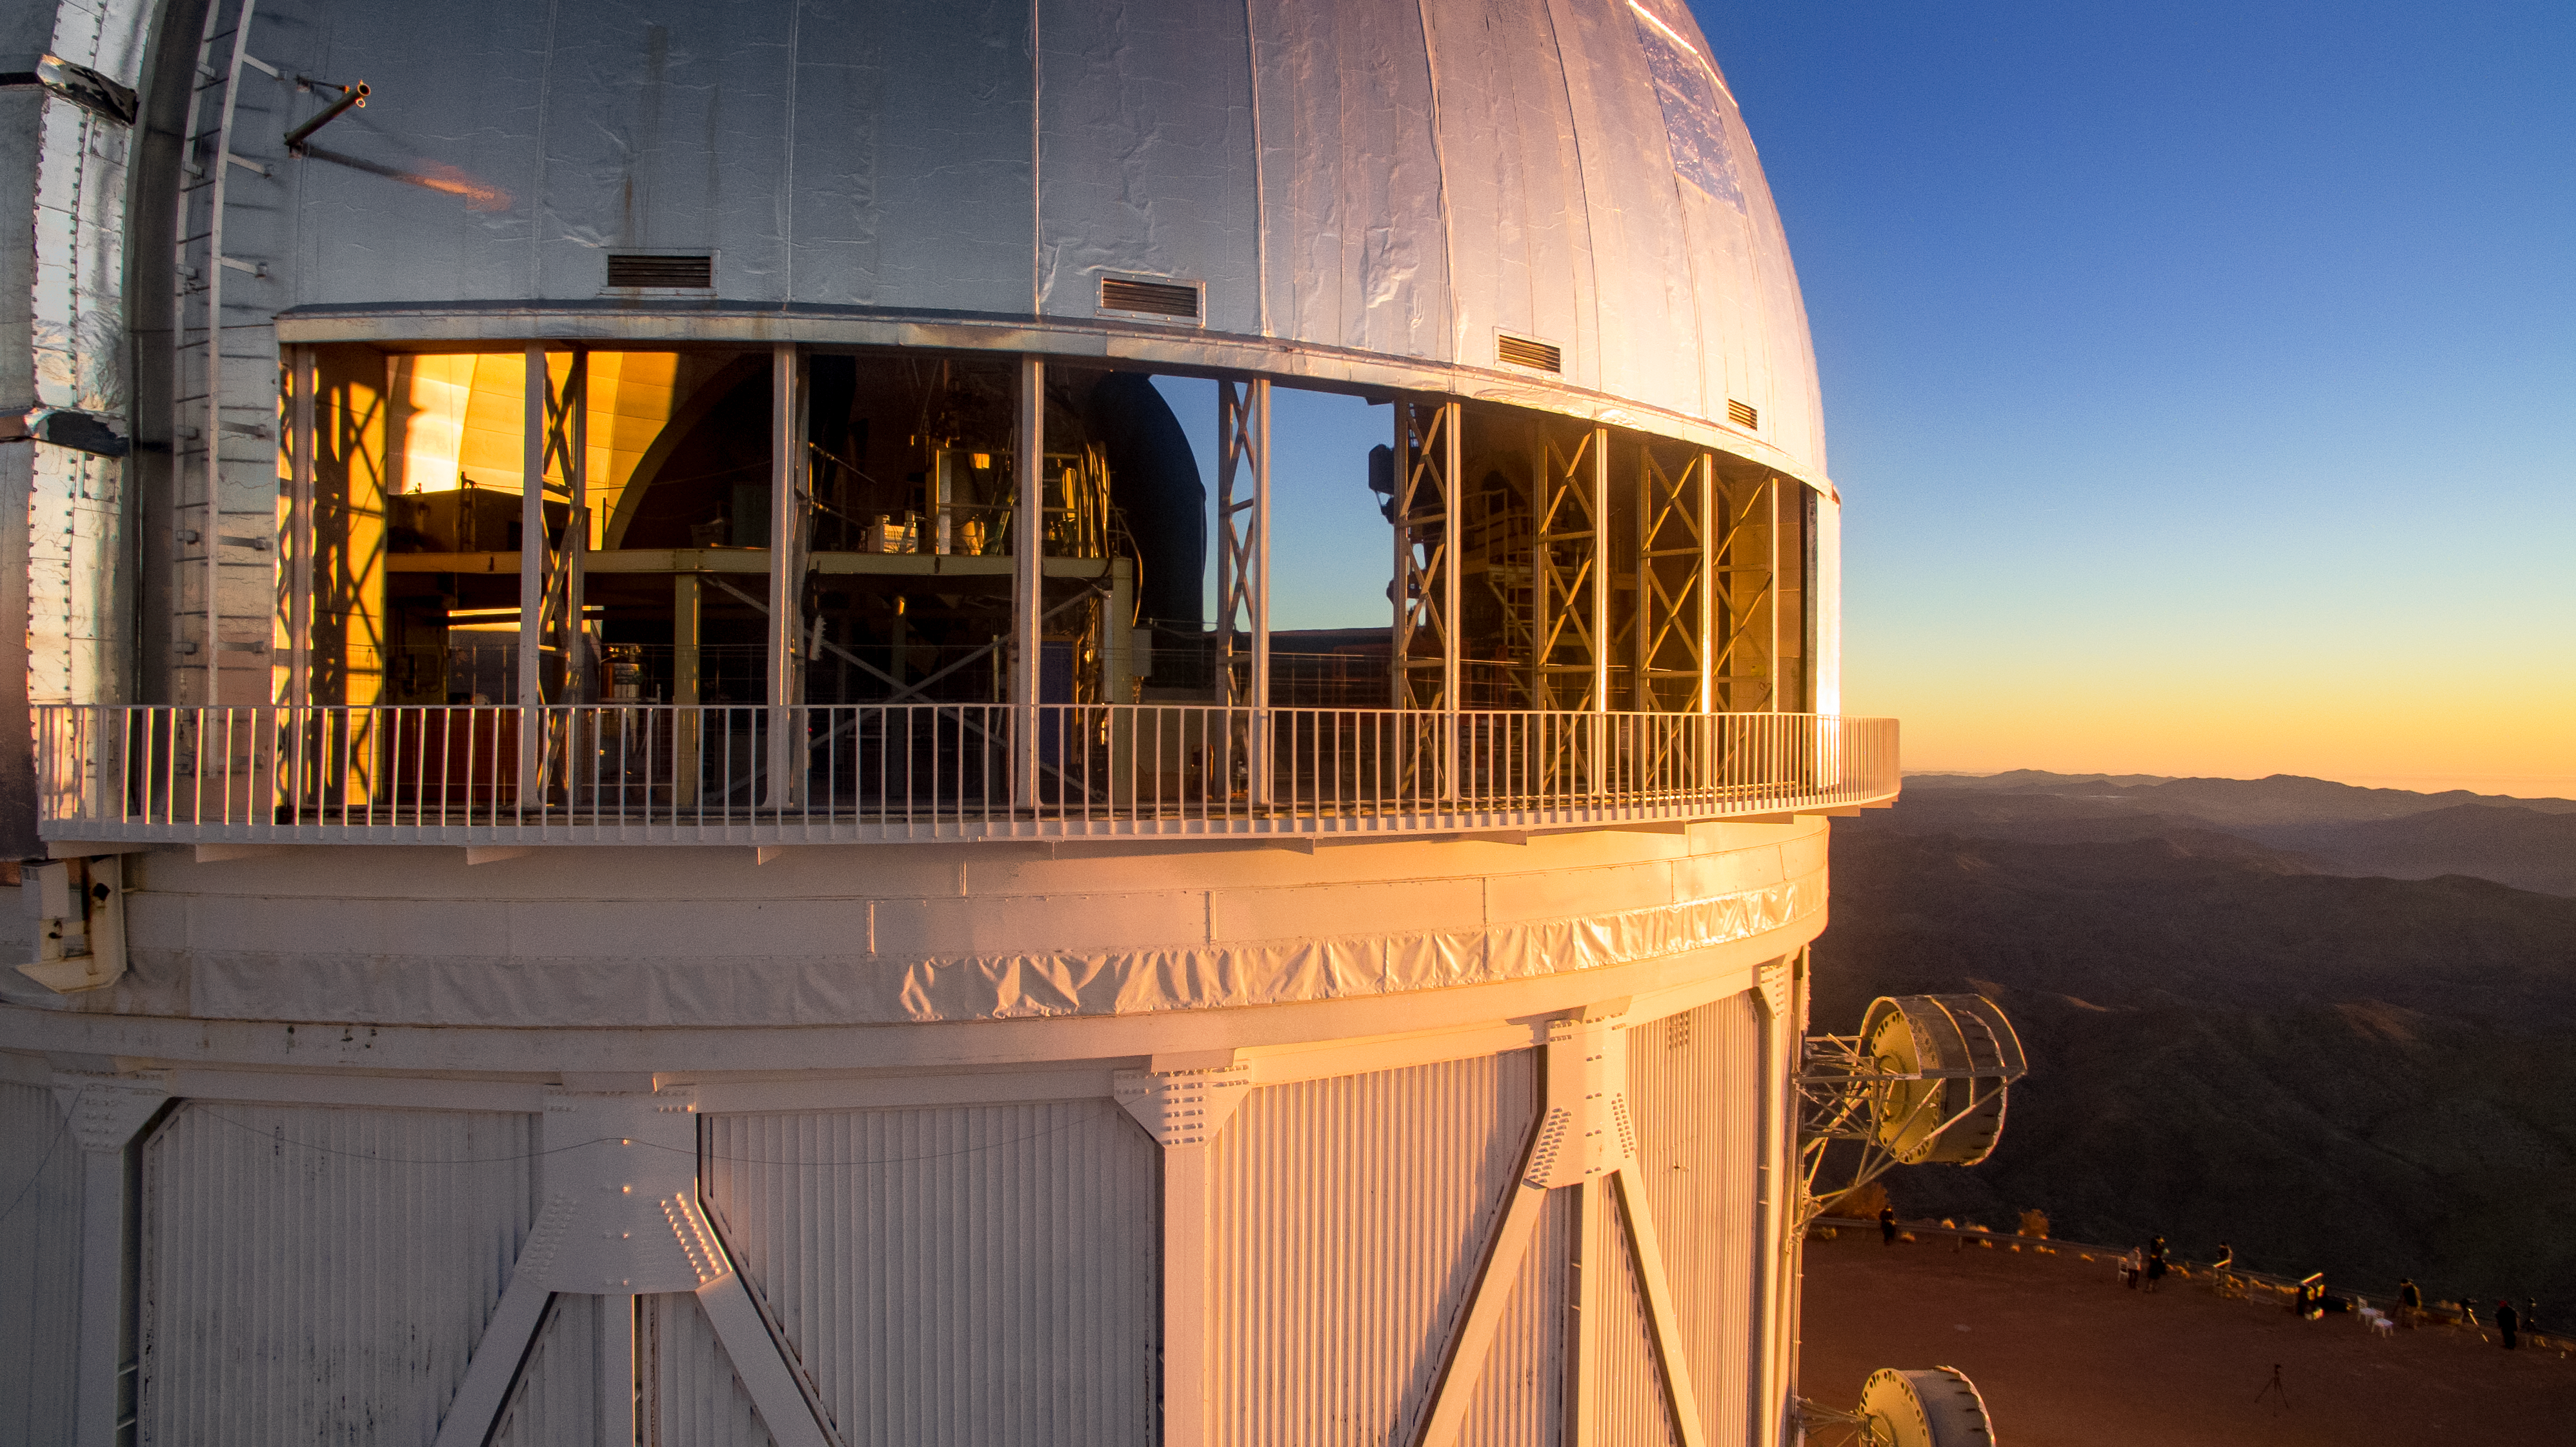

Cerro Tololo Inter-American Observatory

Víctor M. Blanco 4-meter Telescope.

Credit: CTIO/NOIRLab/NSF/AURA/P. Marenfeld